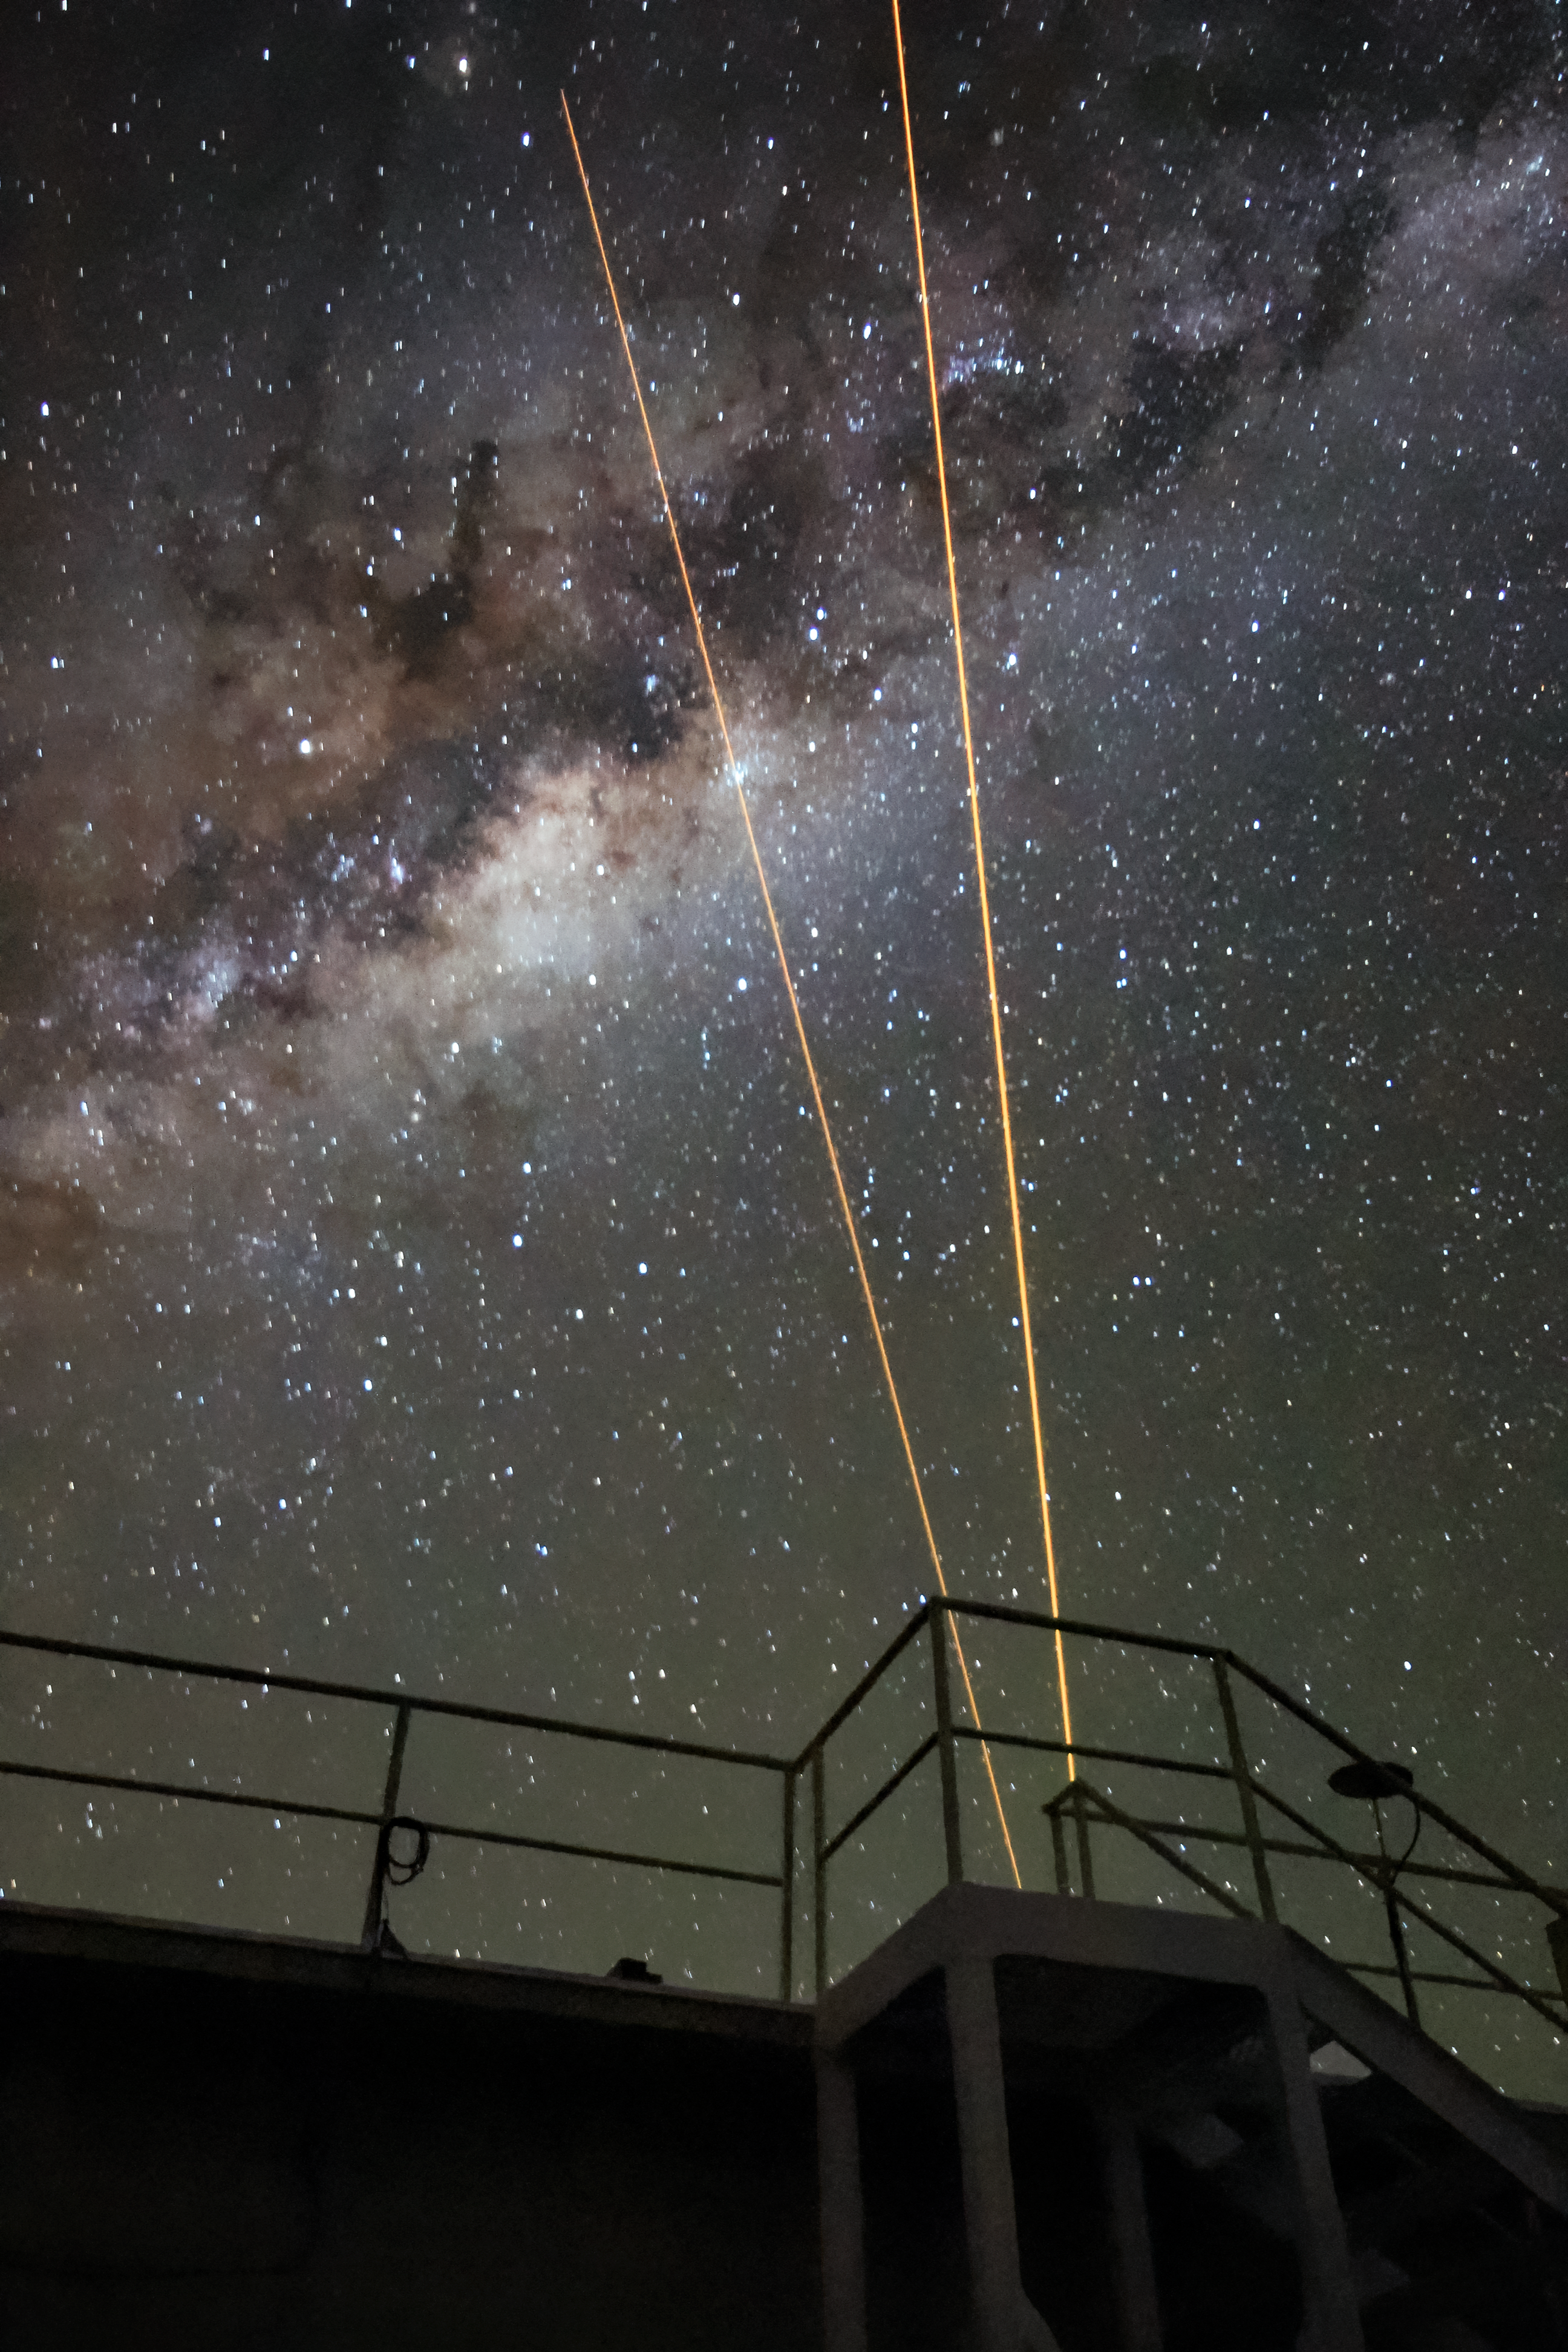

Andes Lidar Observatory at Night

One of Andes Lidar Observatory’s major roles is to characterize gravity waves.

Credit: NOIRLab/AURA/NSF/J. Fuentes